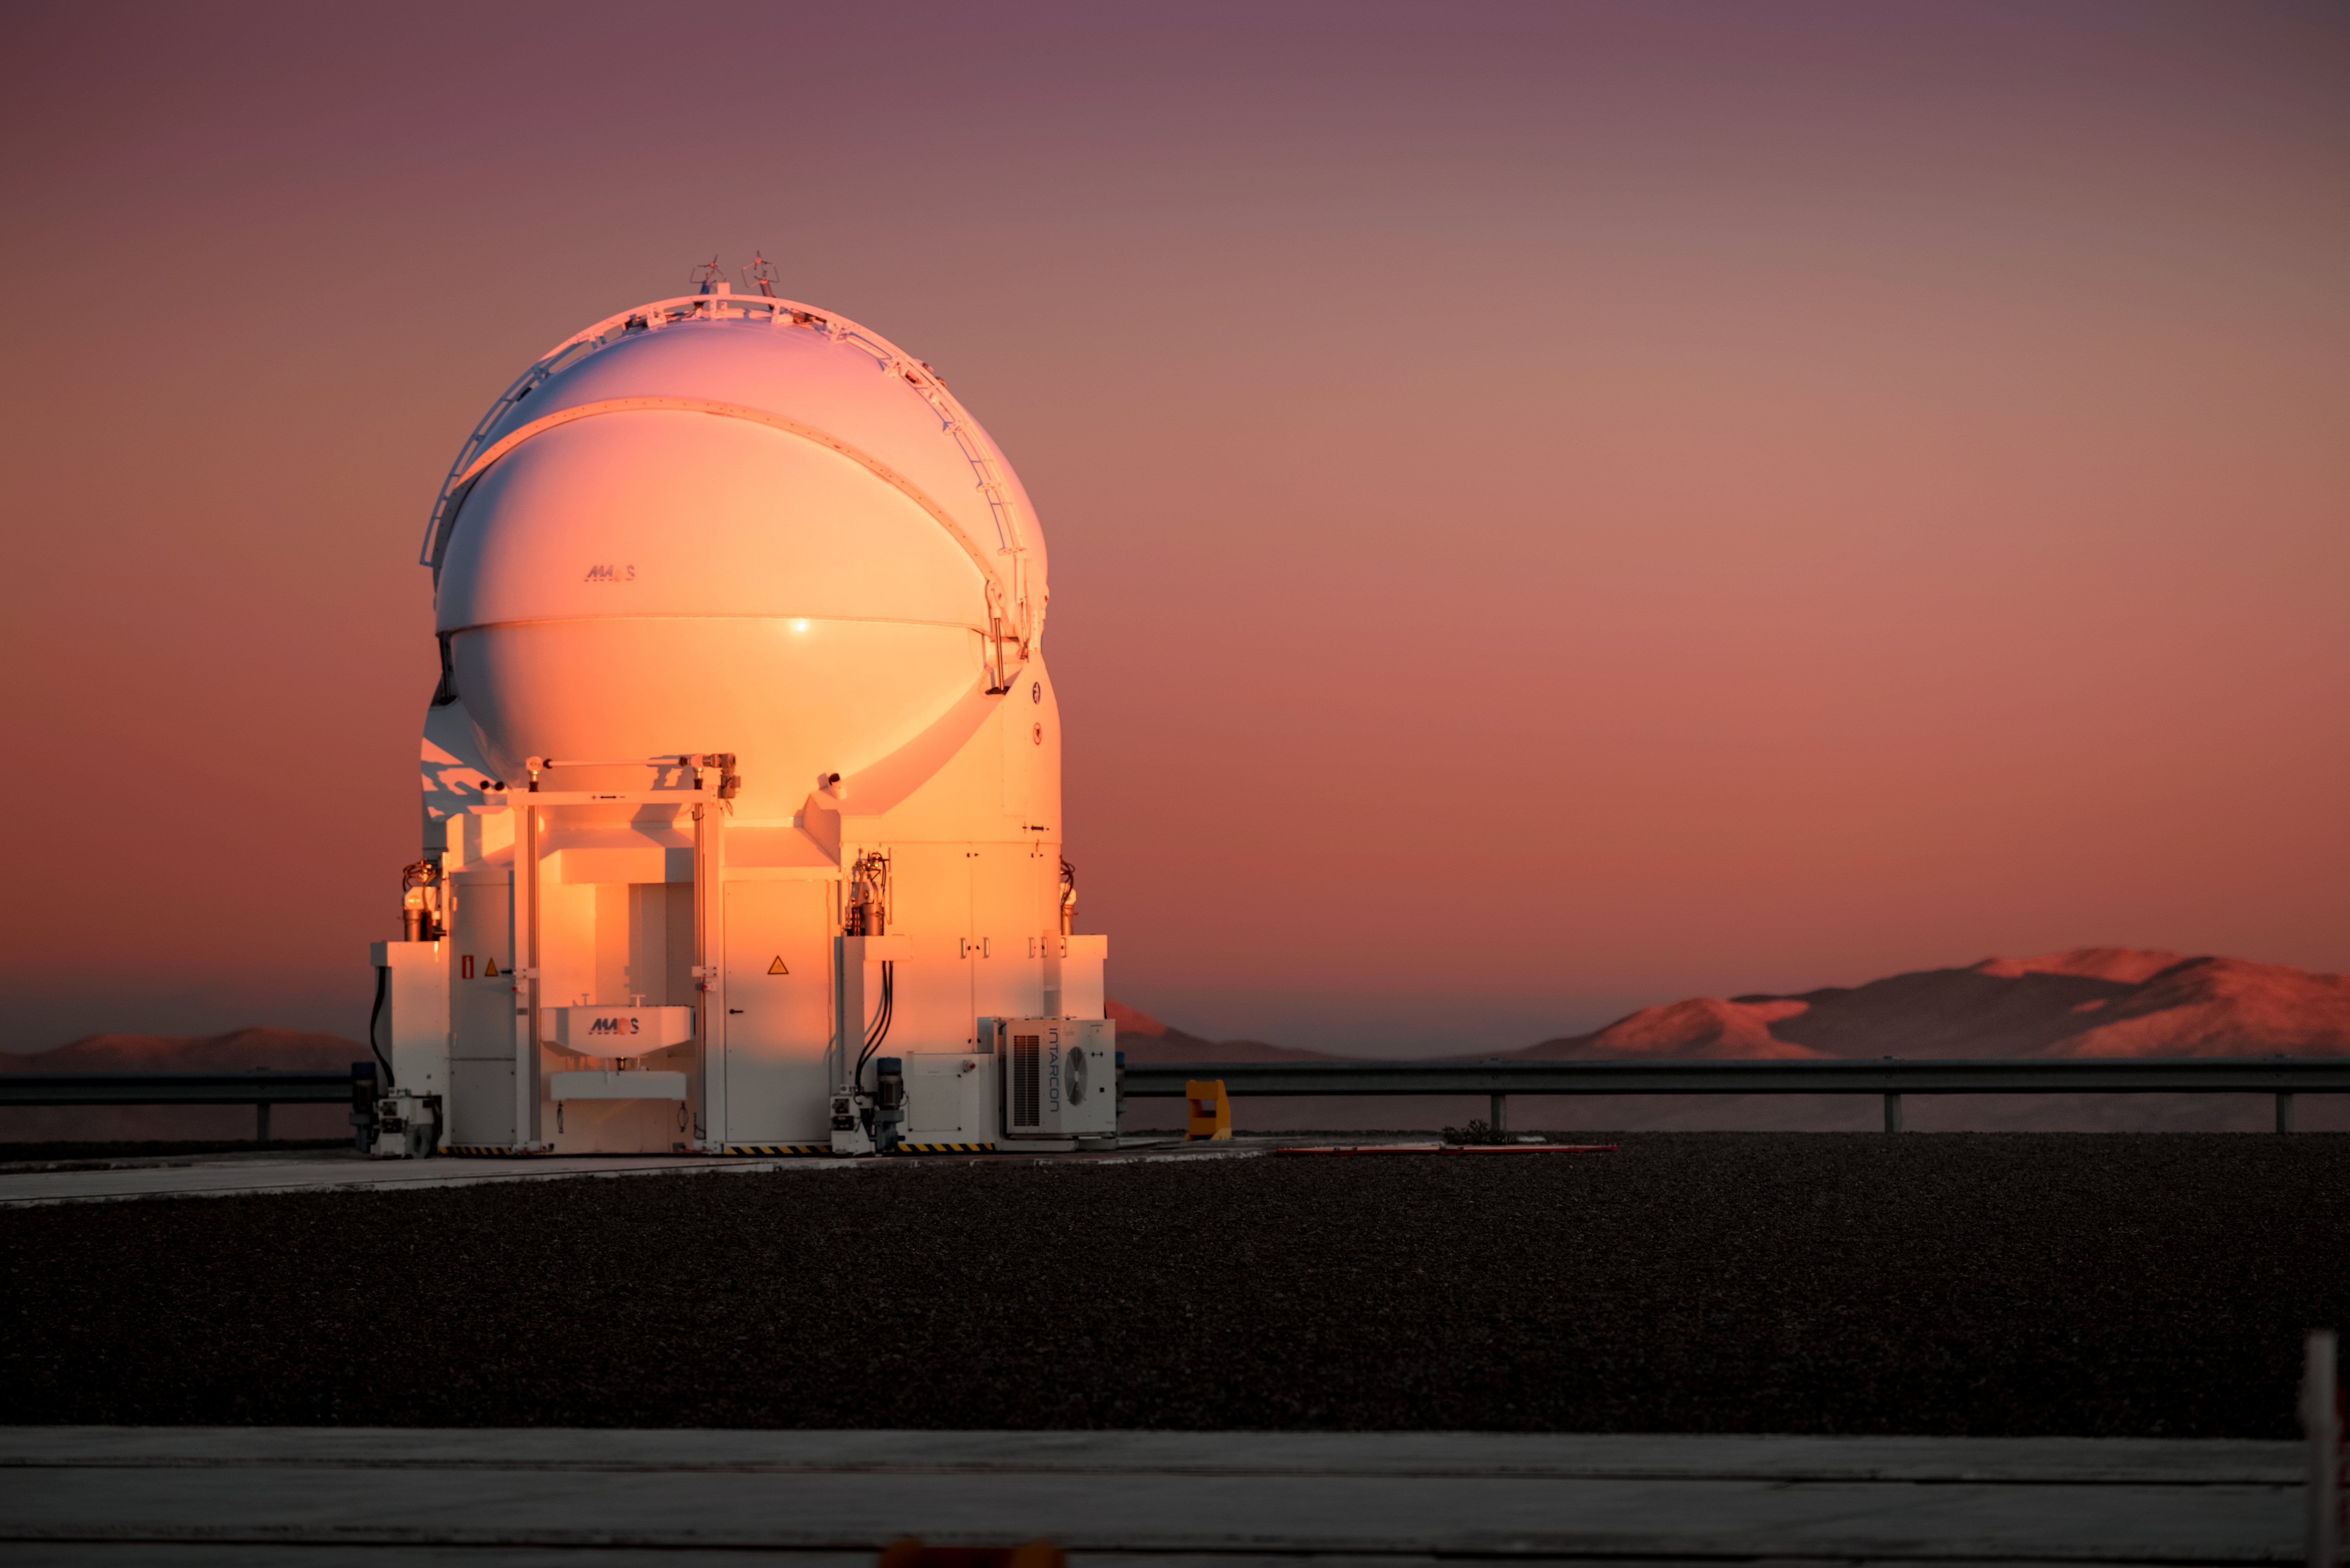

Glowing Auxiliary

One of the Auxiliary Telescopes (AT) of ESO's Very Large Telescope (VLT) sits in the glow of the Sun at the Paranal Observatory. The AT sits on tracks along which it can move to various observing locations. The ATs have mirrors 1.8 metres in diameter, and their movability is unique for telescopes of this size.

Credit: A. Ghizzi Panizza/ESO